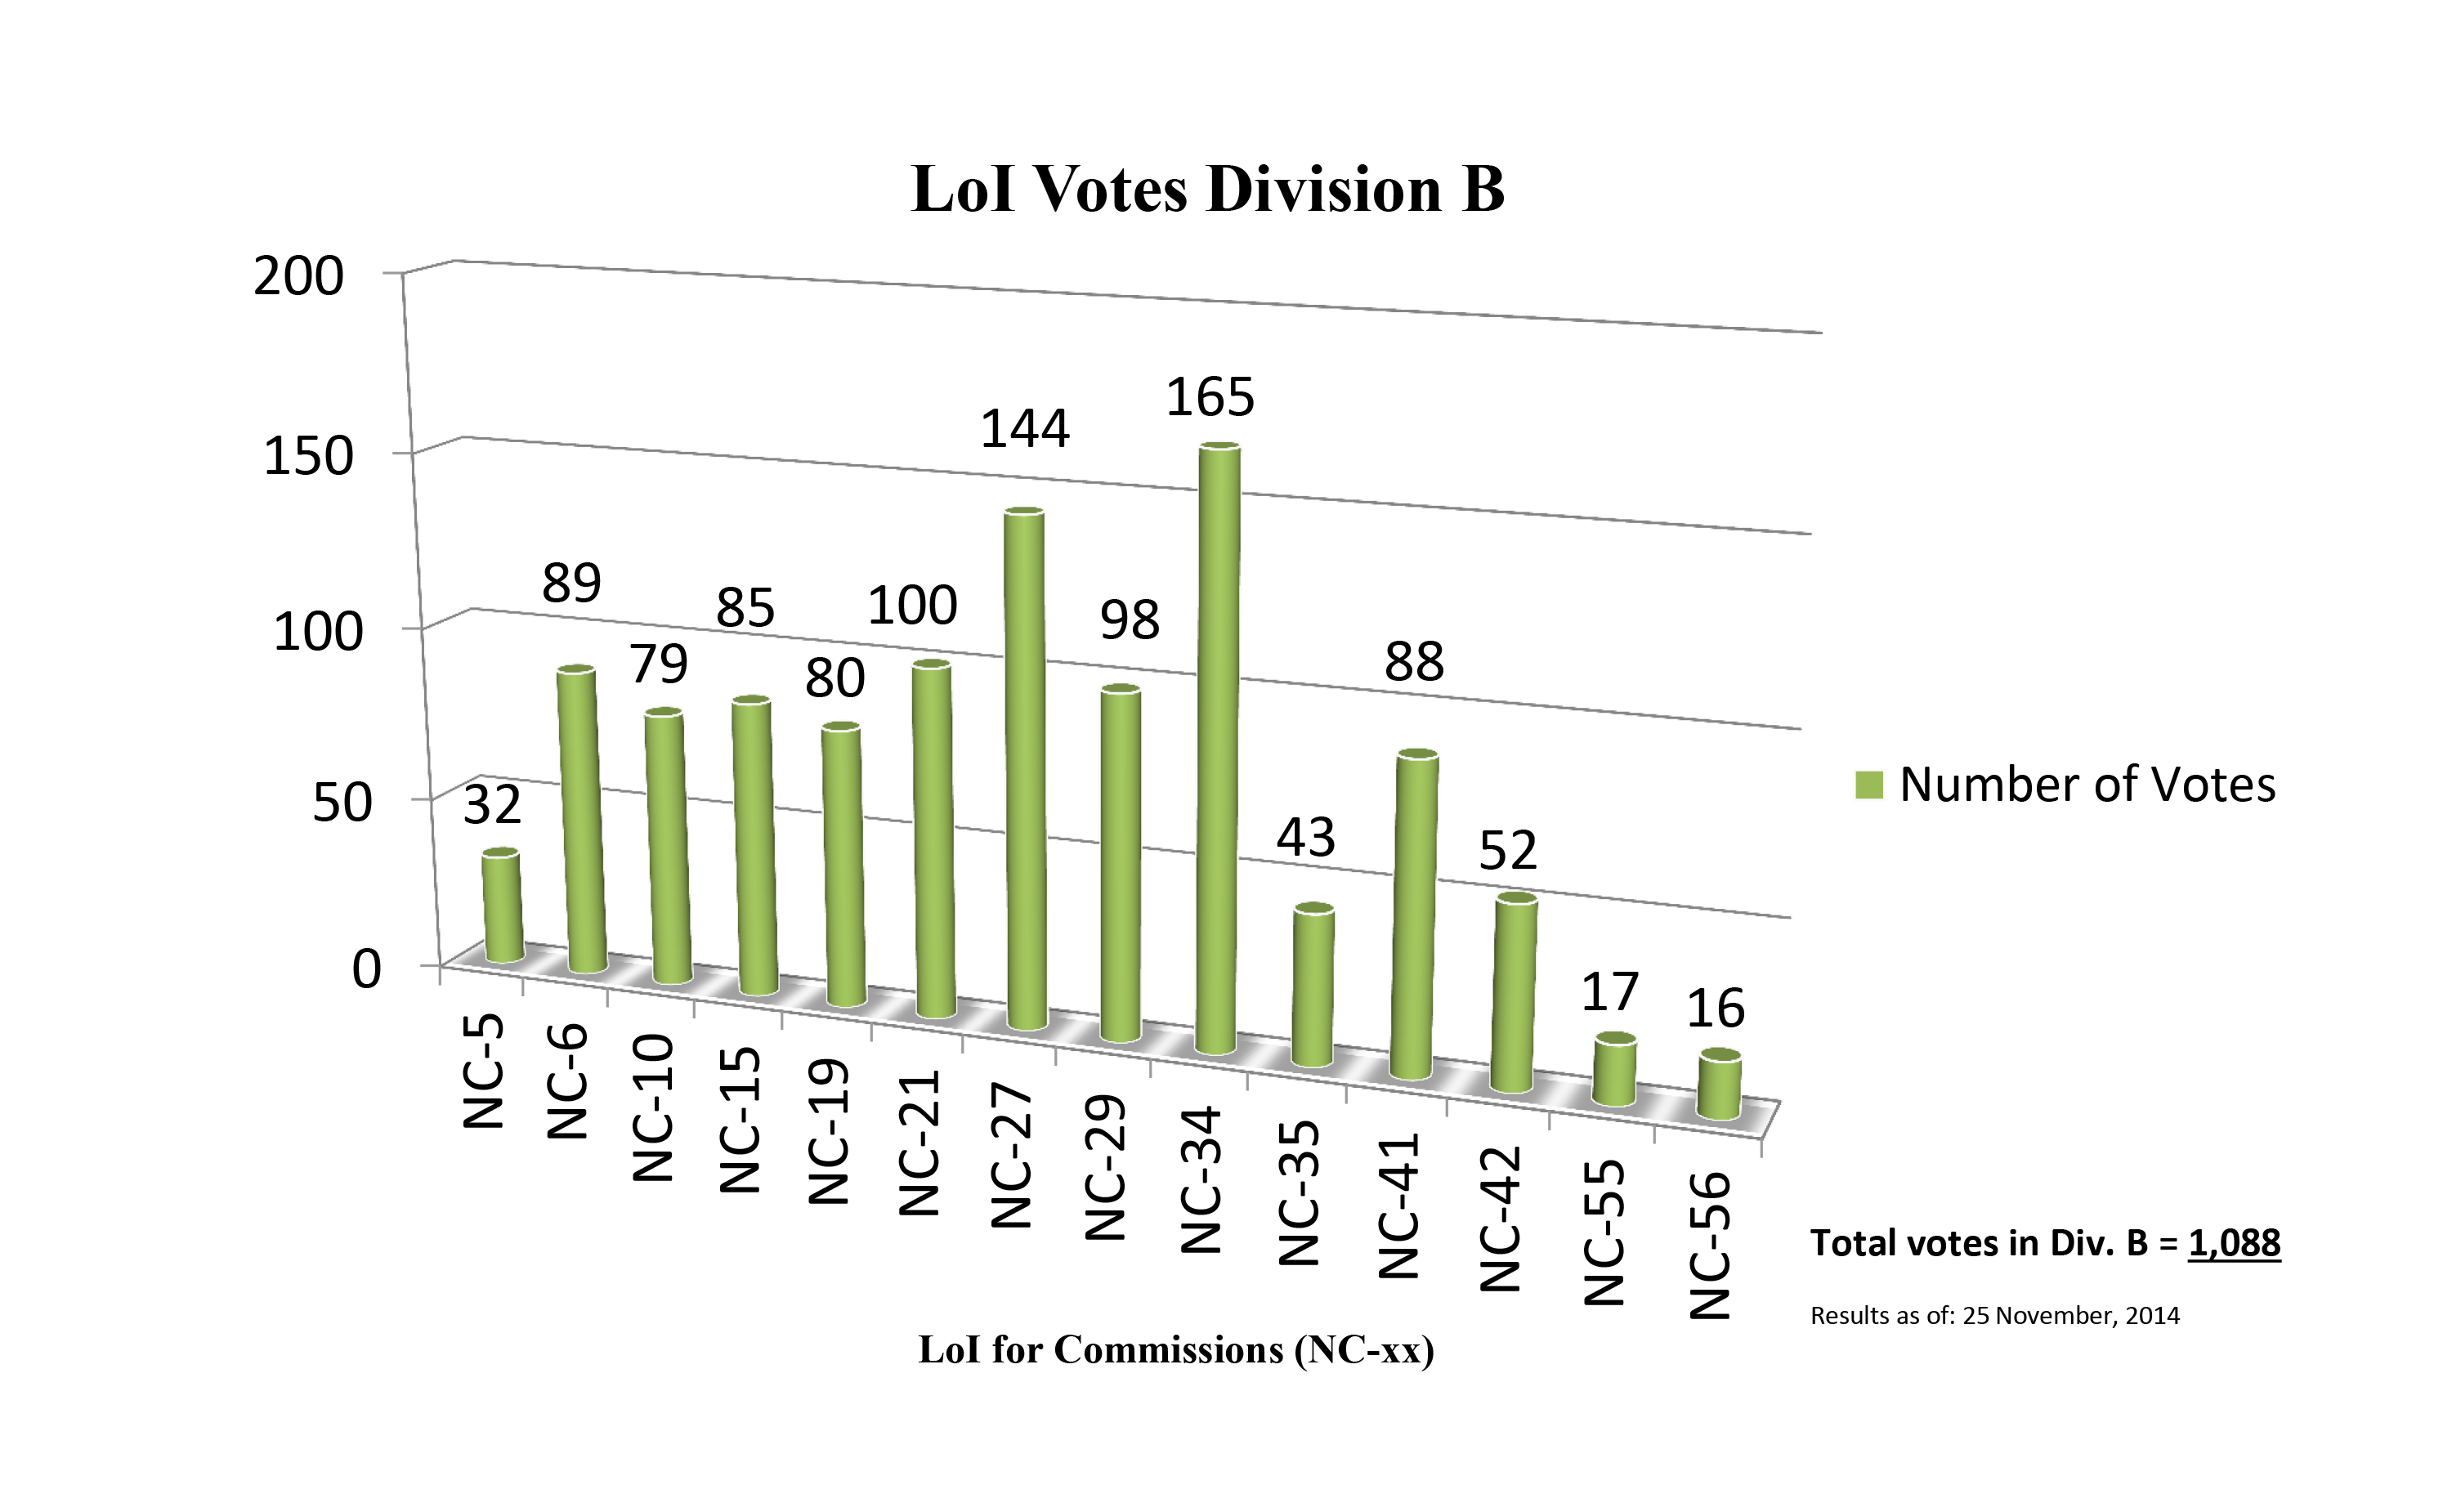

Division B Commission Reform votes (first results)

The graph presents the first results sorted by Division. Proposed Commissions may appear in more than one Division, if the proposers have requested the Cross-Division status. Only the Primary Division has been taken into account for the Inter-Division status. The final results will be presented in January 2015.

Division B: Facitilities, Technologies & Data Science
NC-5: Gravitational Wave Astronomy
NC-6: Computational Astrophysics
NC-10: Computational Astrophysics
NC-15: Photometry and Polarimetry
NC‐19: Ultraviolet Astronomy
NC‐21: Data and Documentation
NC‐27: Astronomical Telescopes
NC-29: Time Domain Astronomy
NC‐34: Radio Astronomy
NC-35: Optical and IR Interferometry
NC‐41: Astrostatistics & Astroinformatics
NC‐42: Laboratory Astrophysics
NC-55: Protection of Observatory Sites
NC-56: Computational Astrophysics

Credit: IAU